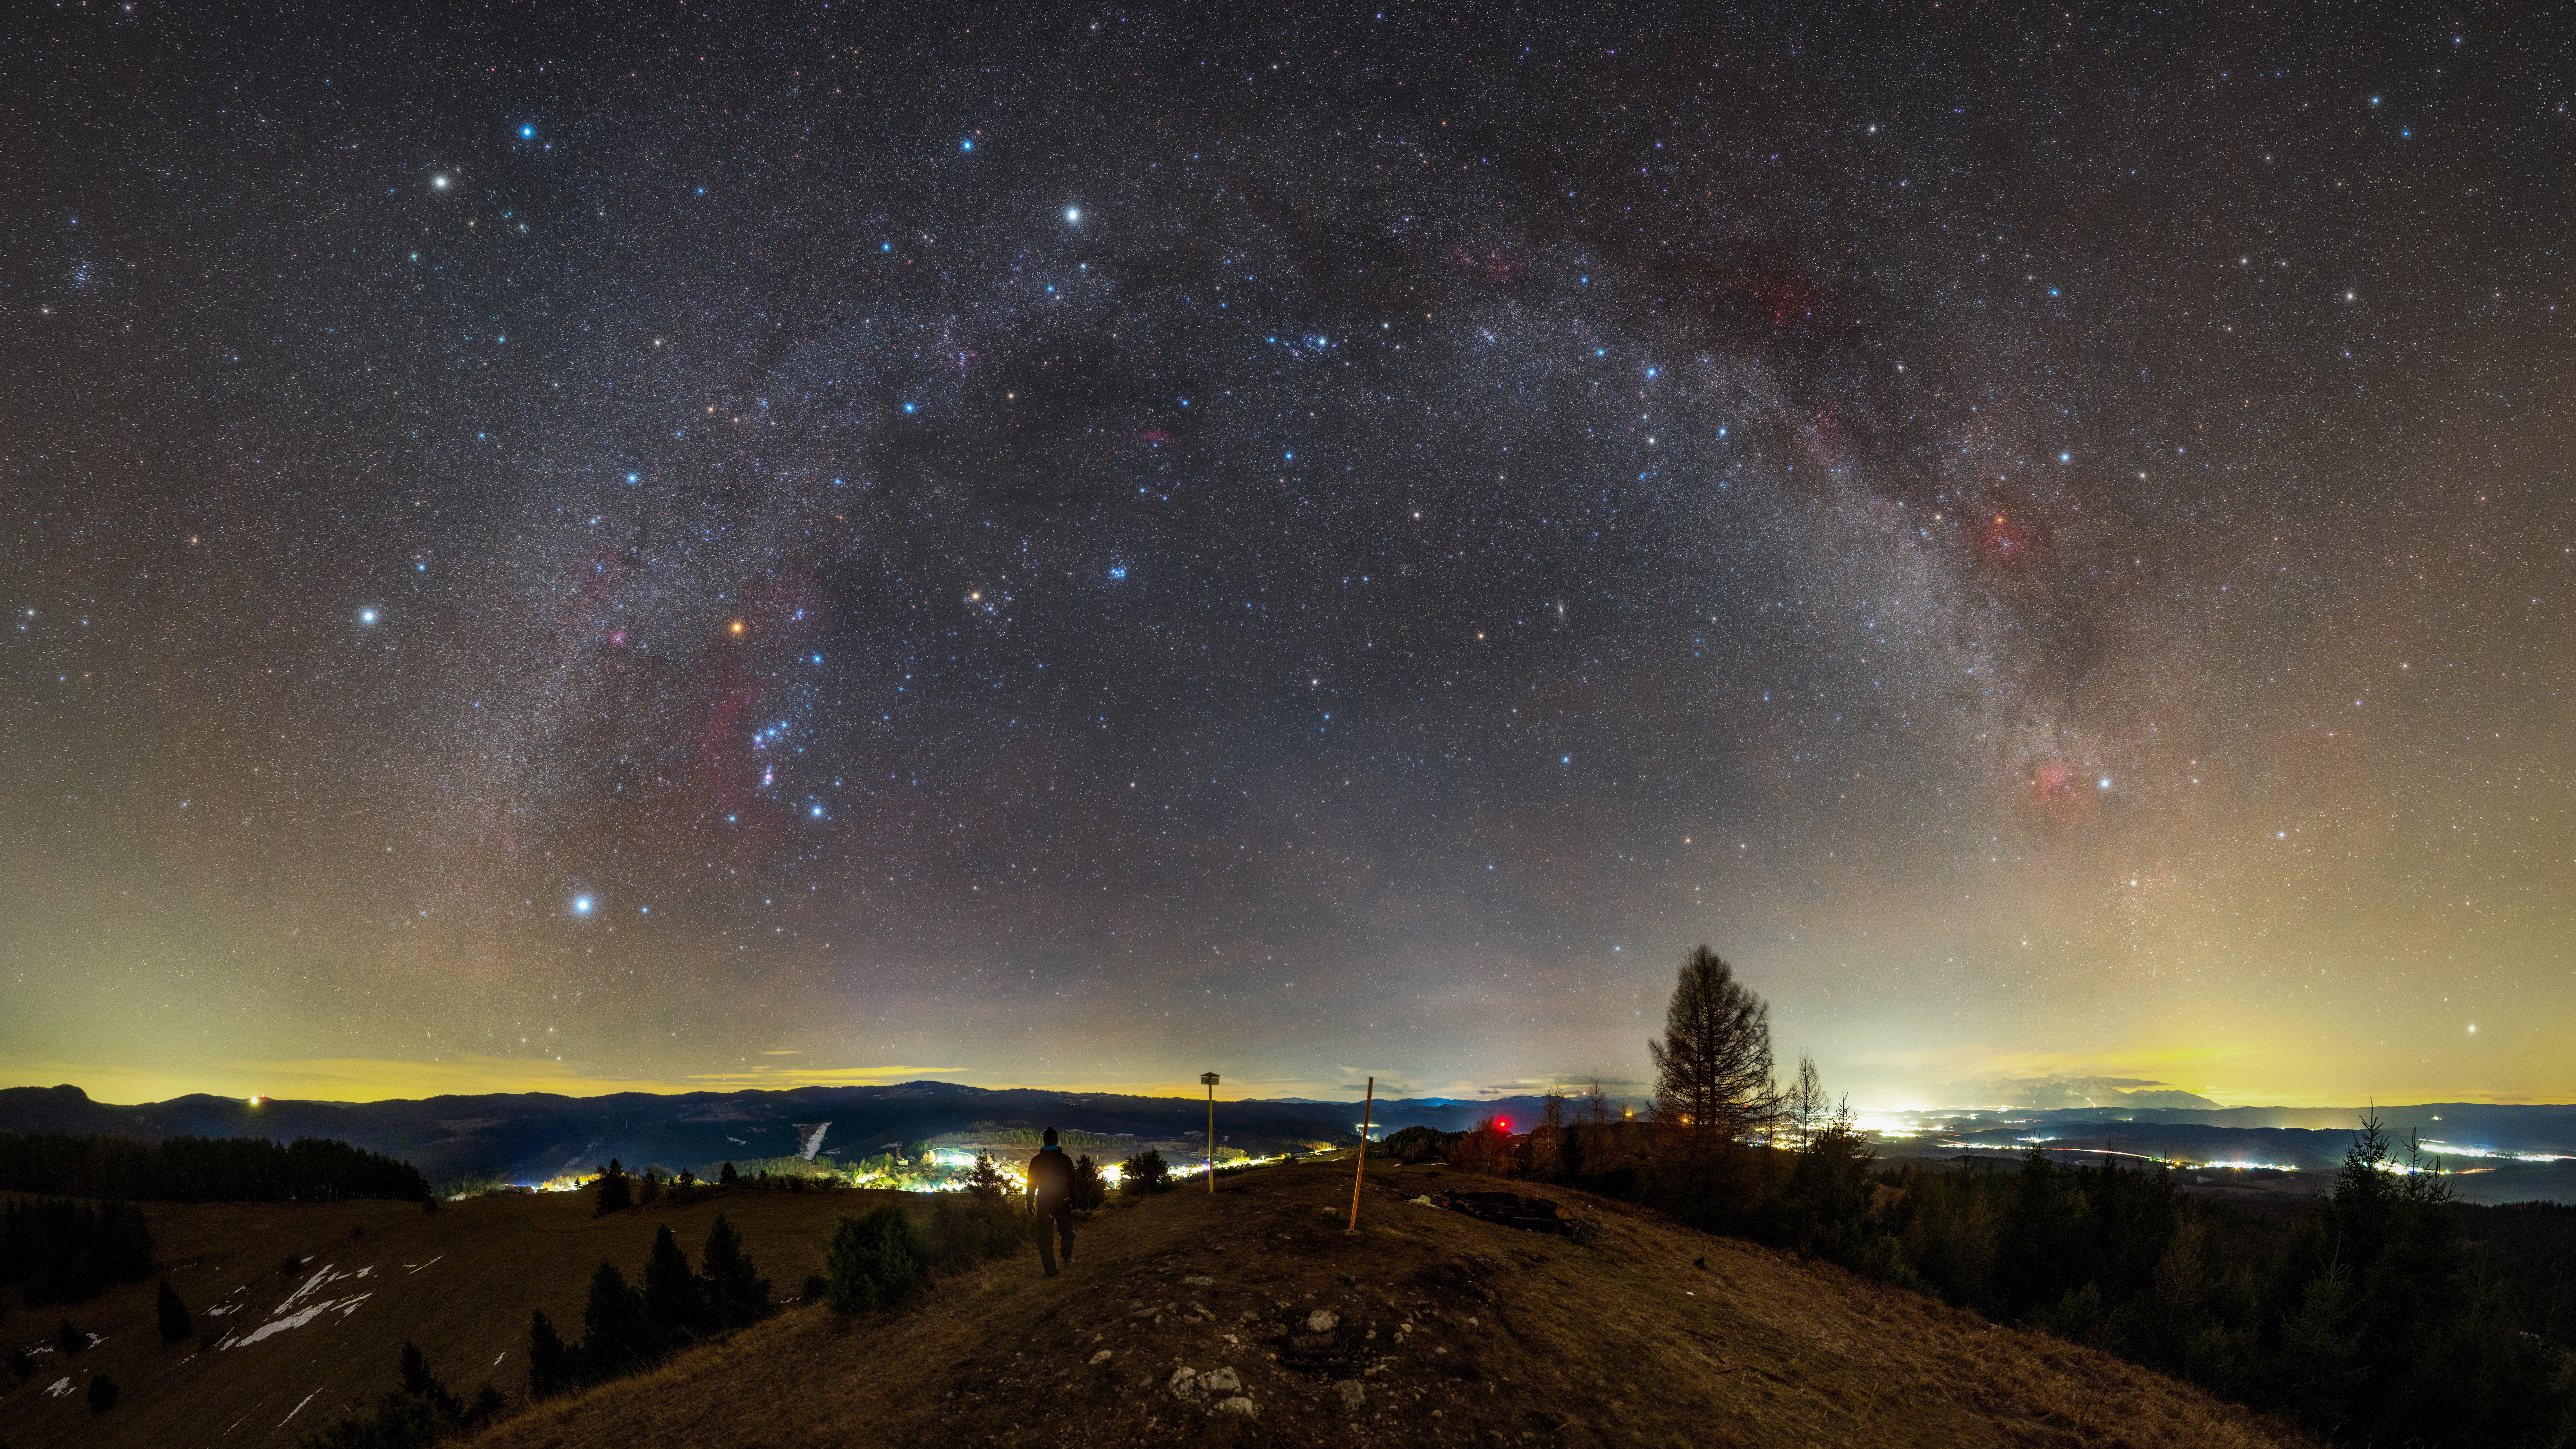

Warm Winter Night Over Spiš Region

Image title: Warm Winter Night Over Spiš Region
Author: Robert Barsa
Country: Slovakia

This image, taken in Slovakia in January 2022, shows regions of the Milky Way and a rich variety of constellations. The summer constellations of the northern hemisphere are very low in the sky towards the bottom-right. The bright stars of Cygnus and Lyra shine through the artificial lights at the horizon. The huge array of northern winter and autumn constellations with many bright stars are associated with diverse cultural stories.

For the Lakota people in North America the belt of the Orion constellation represents the spine of a bison (“Tayamnicankh”). Orion, the Hunter of Greek mythology, is sometimes described chasing the Seven Sisters, the Pleiades. The Arabs transformed this view by considering the follower of the Pleiades only one star instead of a constellation. Aldebaran, the star in the right eye of Taurus, the Bull, comes from this interpretation, because the name Aldebaran derives from al-dabaran, The Follower.

At the bottom-right, on the horizon, we can see the milky lightcone of the Zodiacal light stretching from the constellation Pisces through Aries, almost reaching the Pleiades, indicating the path of the planets and the Moon in this area. The Pleiades and the Hyades together form a gate on this path, where the heavenly bodies occasionally pass before entering the Milky Way. The planets were considered sheep in ancient Babylon and the modern constellation Orion was considered the “True Shepherd” of the Sky, with his shepherd’s tool reaching the ecliptic. In Roman tradition, the bright white star above the Pleiades and the Milky Way is called Capella, the Goat, which can be traced back to an Egyptian constellation in this area.

Above the treetop in the middle-right part of the image, we see the autumn square, the Andromeda Galaxy and the W-shaped pattern of Cassiopeia. To the left of this group, in the central part of the visible Milky Way, is the constellation Perseus, with Cepheus in the dark area above Cassiopeia completing the celestial family. The Andromeda saga is a Greek story from the area that is now called Israel, and is rooted in Syrian traditions. The location of Andromeda was considered by the ancient Babylonians as the location of the goddess of sexual love, and by the Syrians as the location of the goddess of fertility. According to the saga, Andromeda was chained to a rock at the coast of Jaffa (Tel Aviv) in order to protect her land from a sea monster. The name of the hero who rescued her is Perseus, probably meaning “from Persia” (today’s Iran).

Noticeable in the valley are the lights from towns. The yellow light above the horizon indicates larger cities there, which are given away by their light pollution.

Also see image in Zenodo: https://doi.org/10.5281/zenodo.7425310

Credit: Robert Barsa/IAU OAE